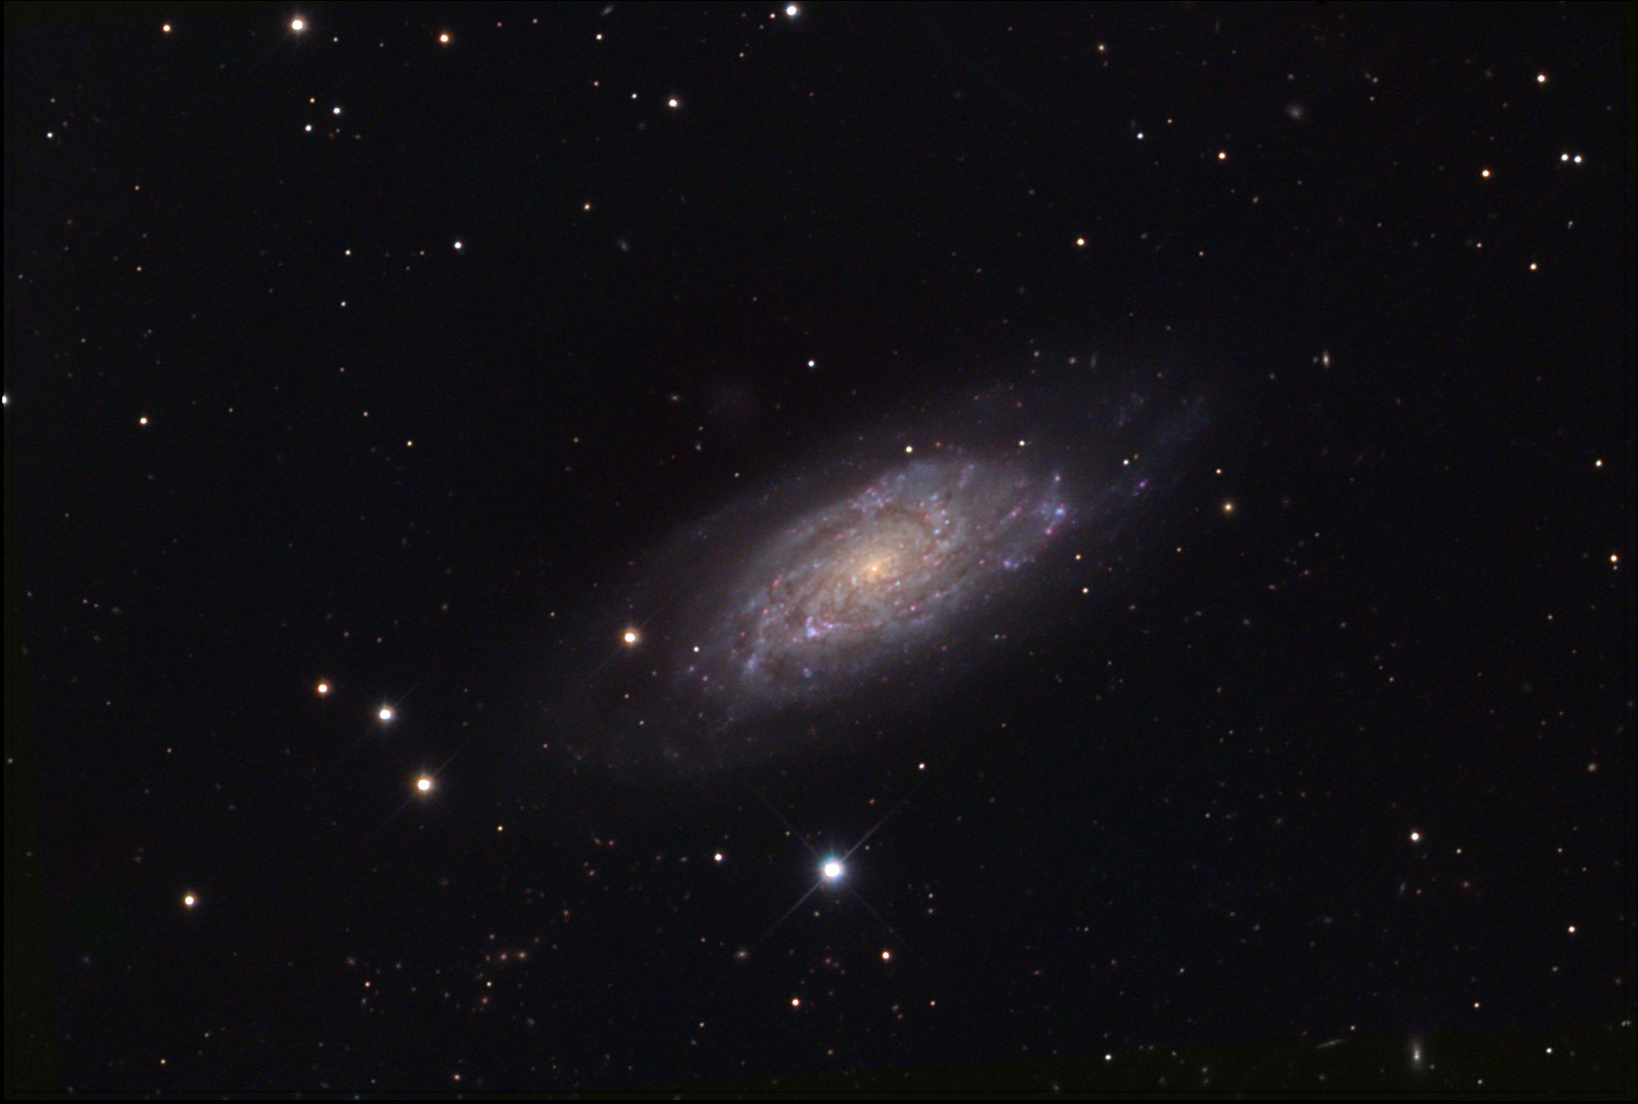

NGC 6015

This spiral galaxy is located in the constellation Draco.

This image was taken as part of Advanced Observing Program (AOP) program at Kitt Peak Visitor Center during 2014.

Credit: KPNO/NOIRLab/NSF/AURA/Paul and Dan Koblas/Adam Block